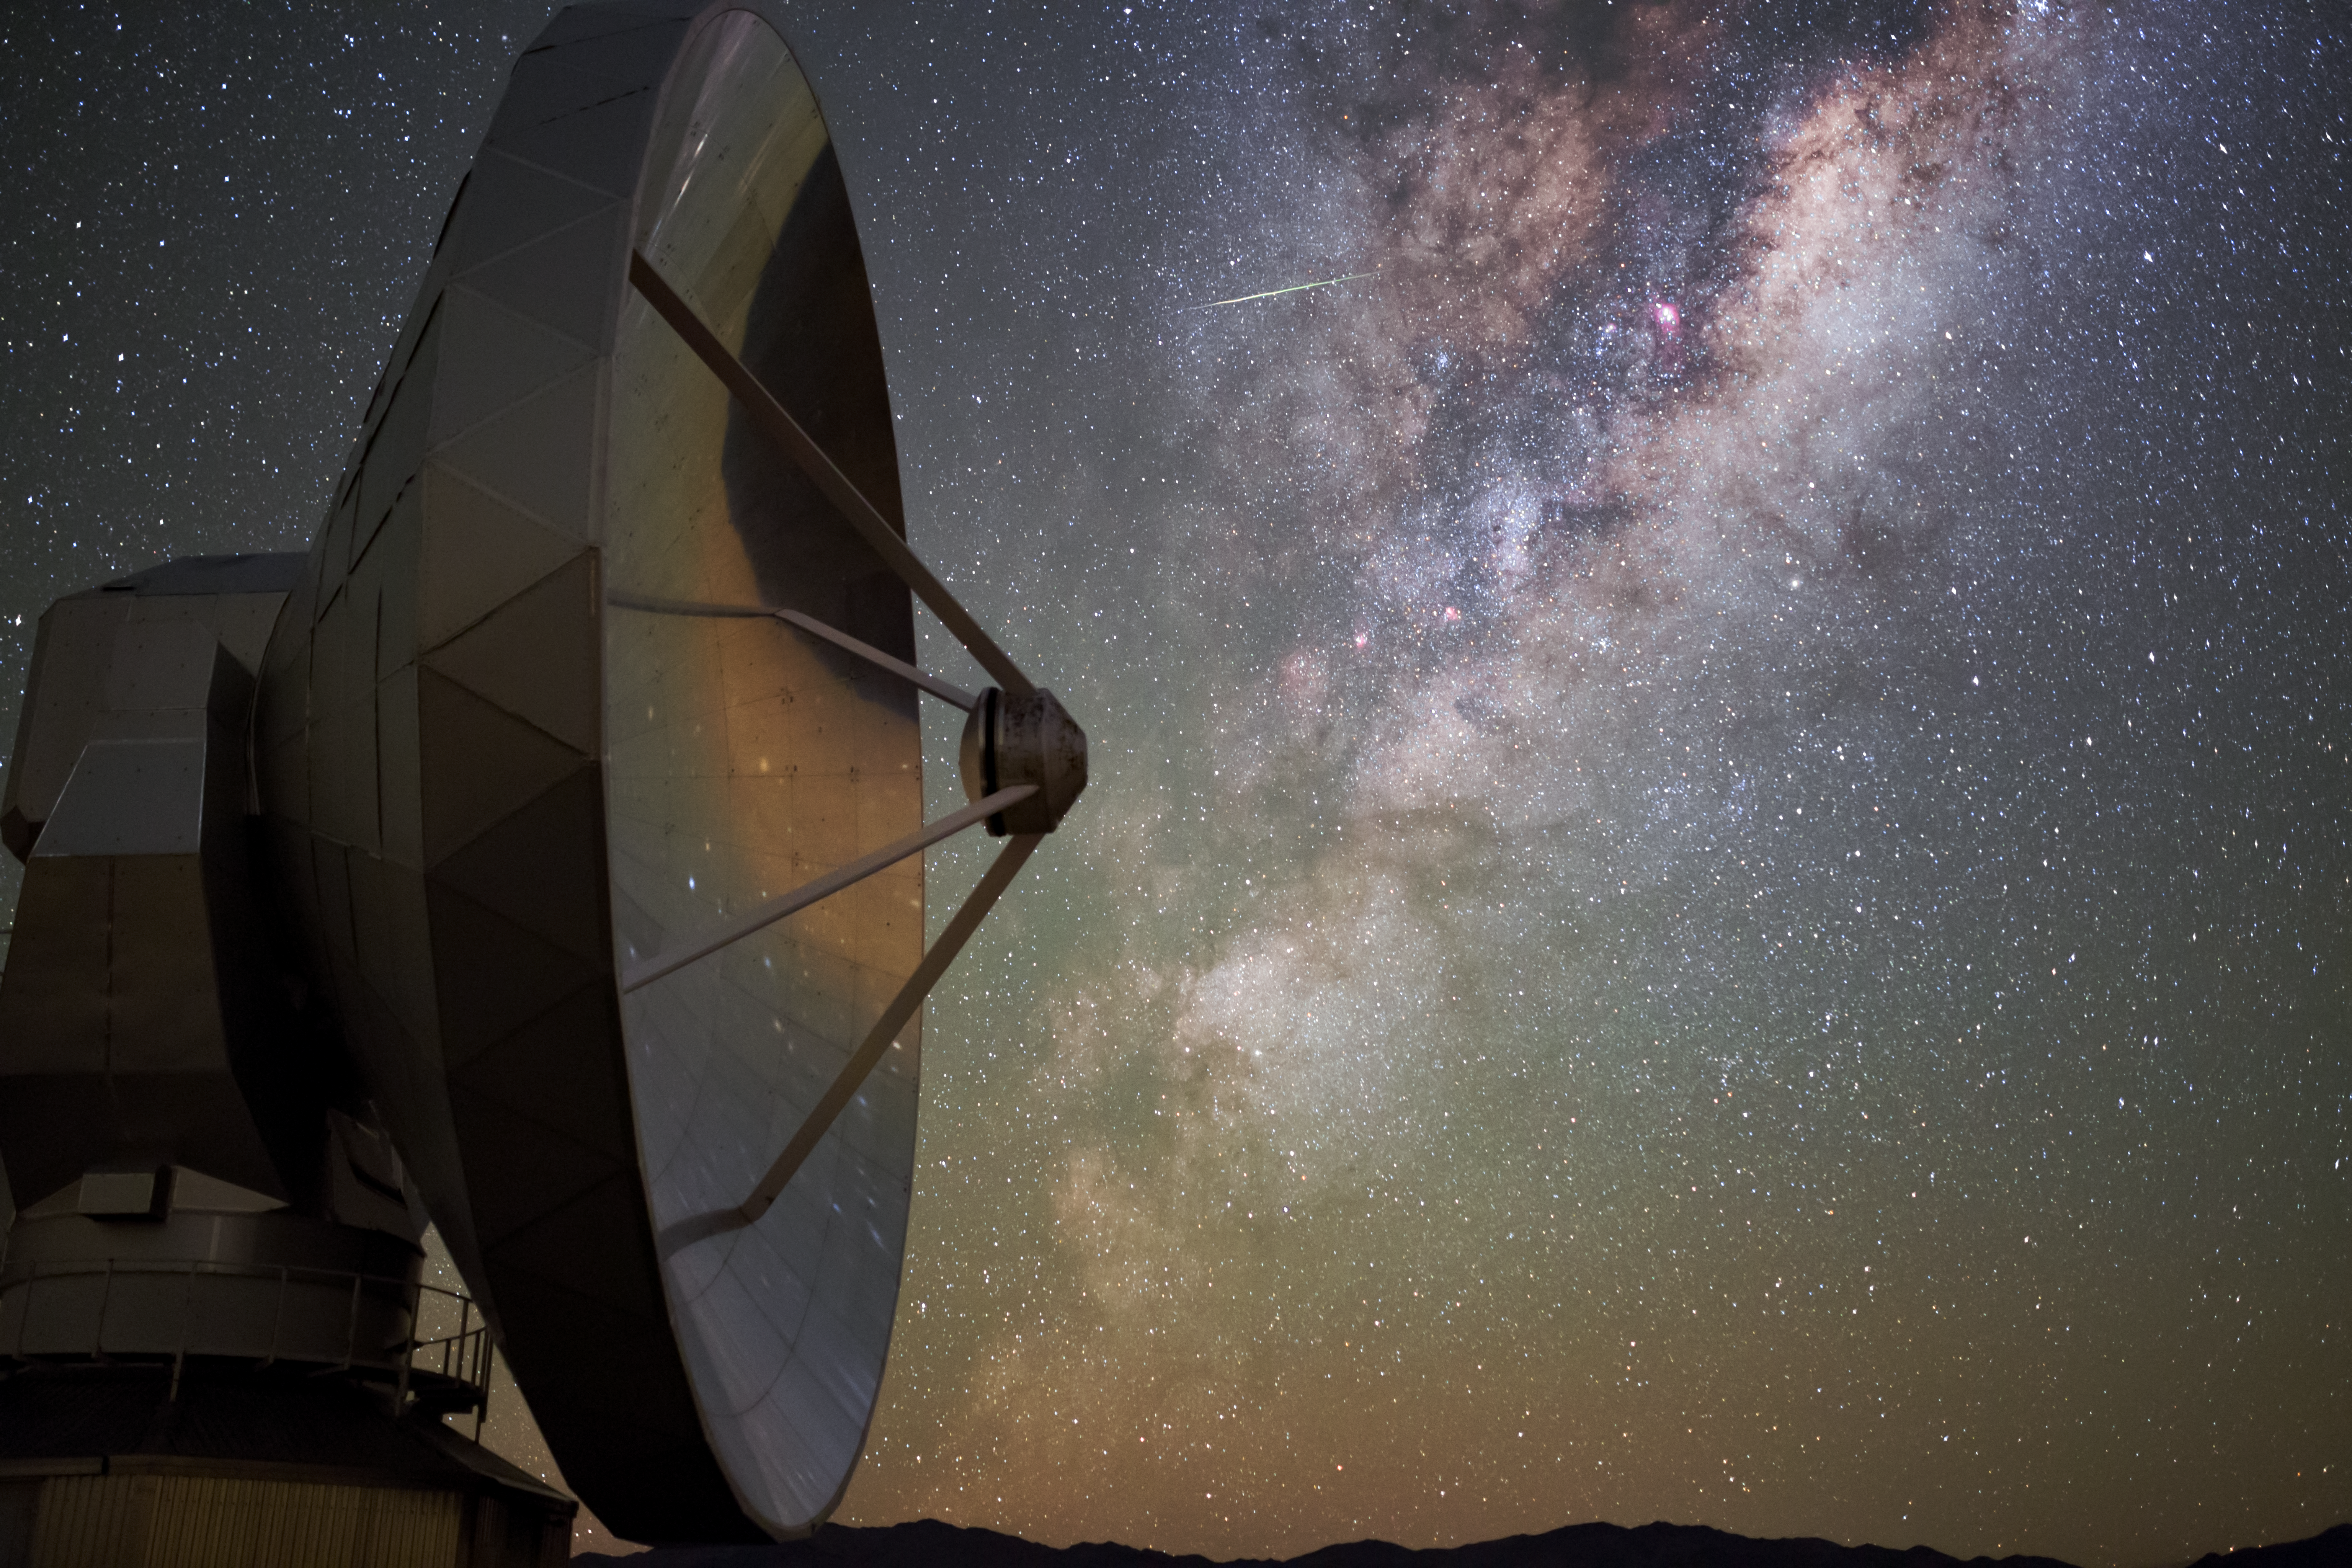

A Retired Stargazer

High up in the outskirts of the Chilean Atacama Desert, in the skies above ESO’s La Silla Observatory, a meteor blazes across the star-studded and dust-streaked Milky Way. This picturesque event had a silent, static onlooker, visible here to the left of the frame: the Swedish-ESO Submillimetre Telescope (SEST).

The SEST was built in 1987 on behalf of ESO and the Swedish Natural Science Research Council, and was decommissioned in 2003.For those 16 years it gazed up at some of the darkest and clearest skies in the world. At the time of construction, the 15-metre SEST was the only large telescope in the southern hemisphere designed for submillimetre astronomy.

While active, the SEST was used for a broad range of research, including observing the centre of the Milky Way, and studying our galaxy’s two satellites, the Magellanic Clouds. In 1995, SEST observations showed the Boomerang Nebula — a gas cloud formed by a dying star in the constellation of Centaurus (The Centaur) — to be the coldest known location in the Universe at only one degree warmer than absolute zero.

Credit: ESO/ B. Tafreshi (twanight.org)